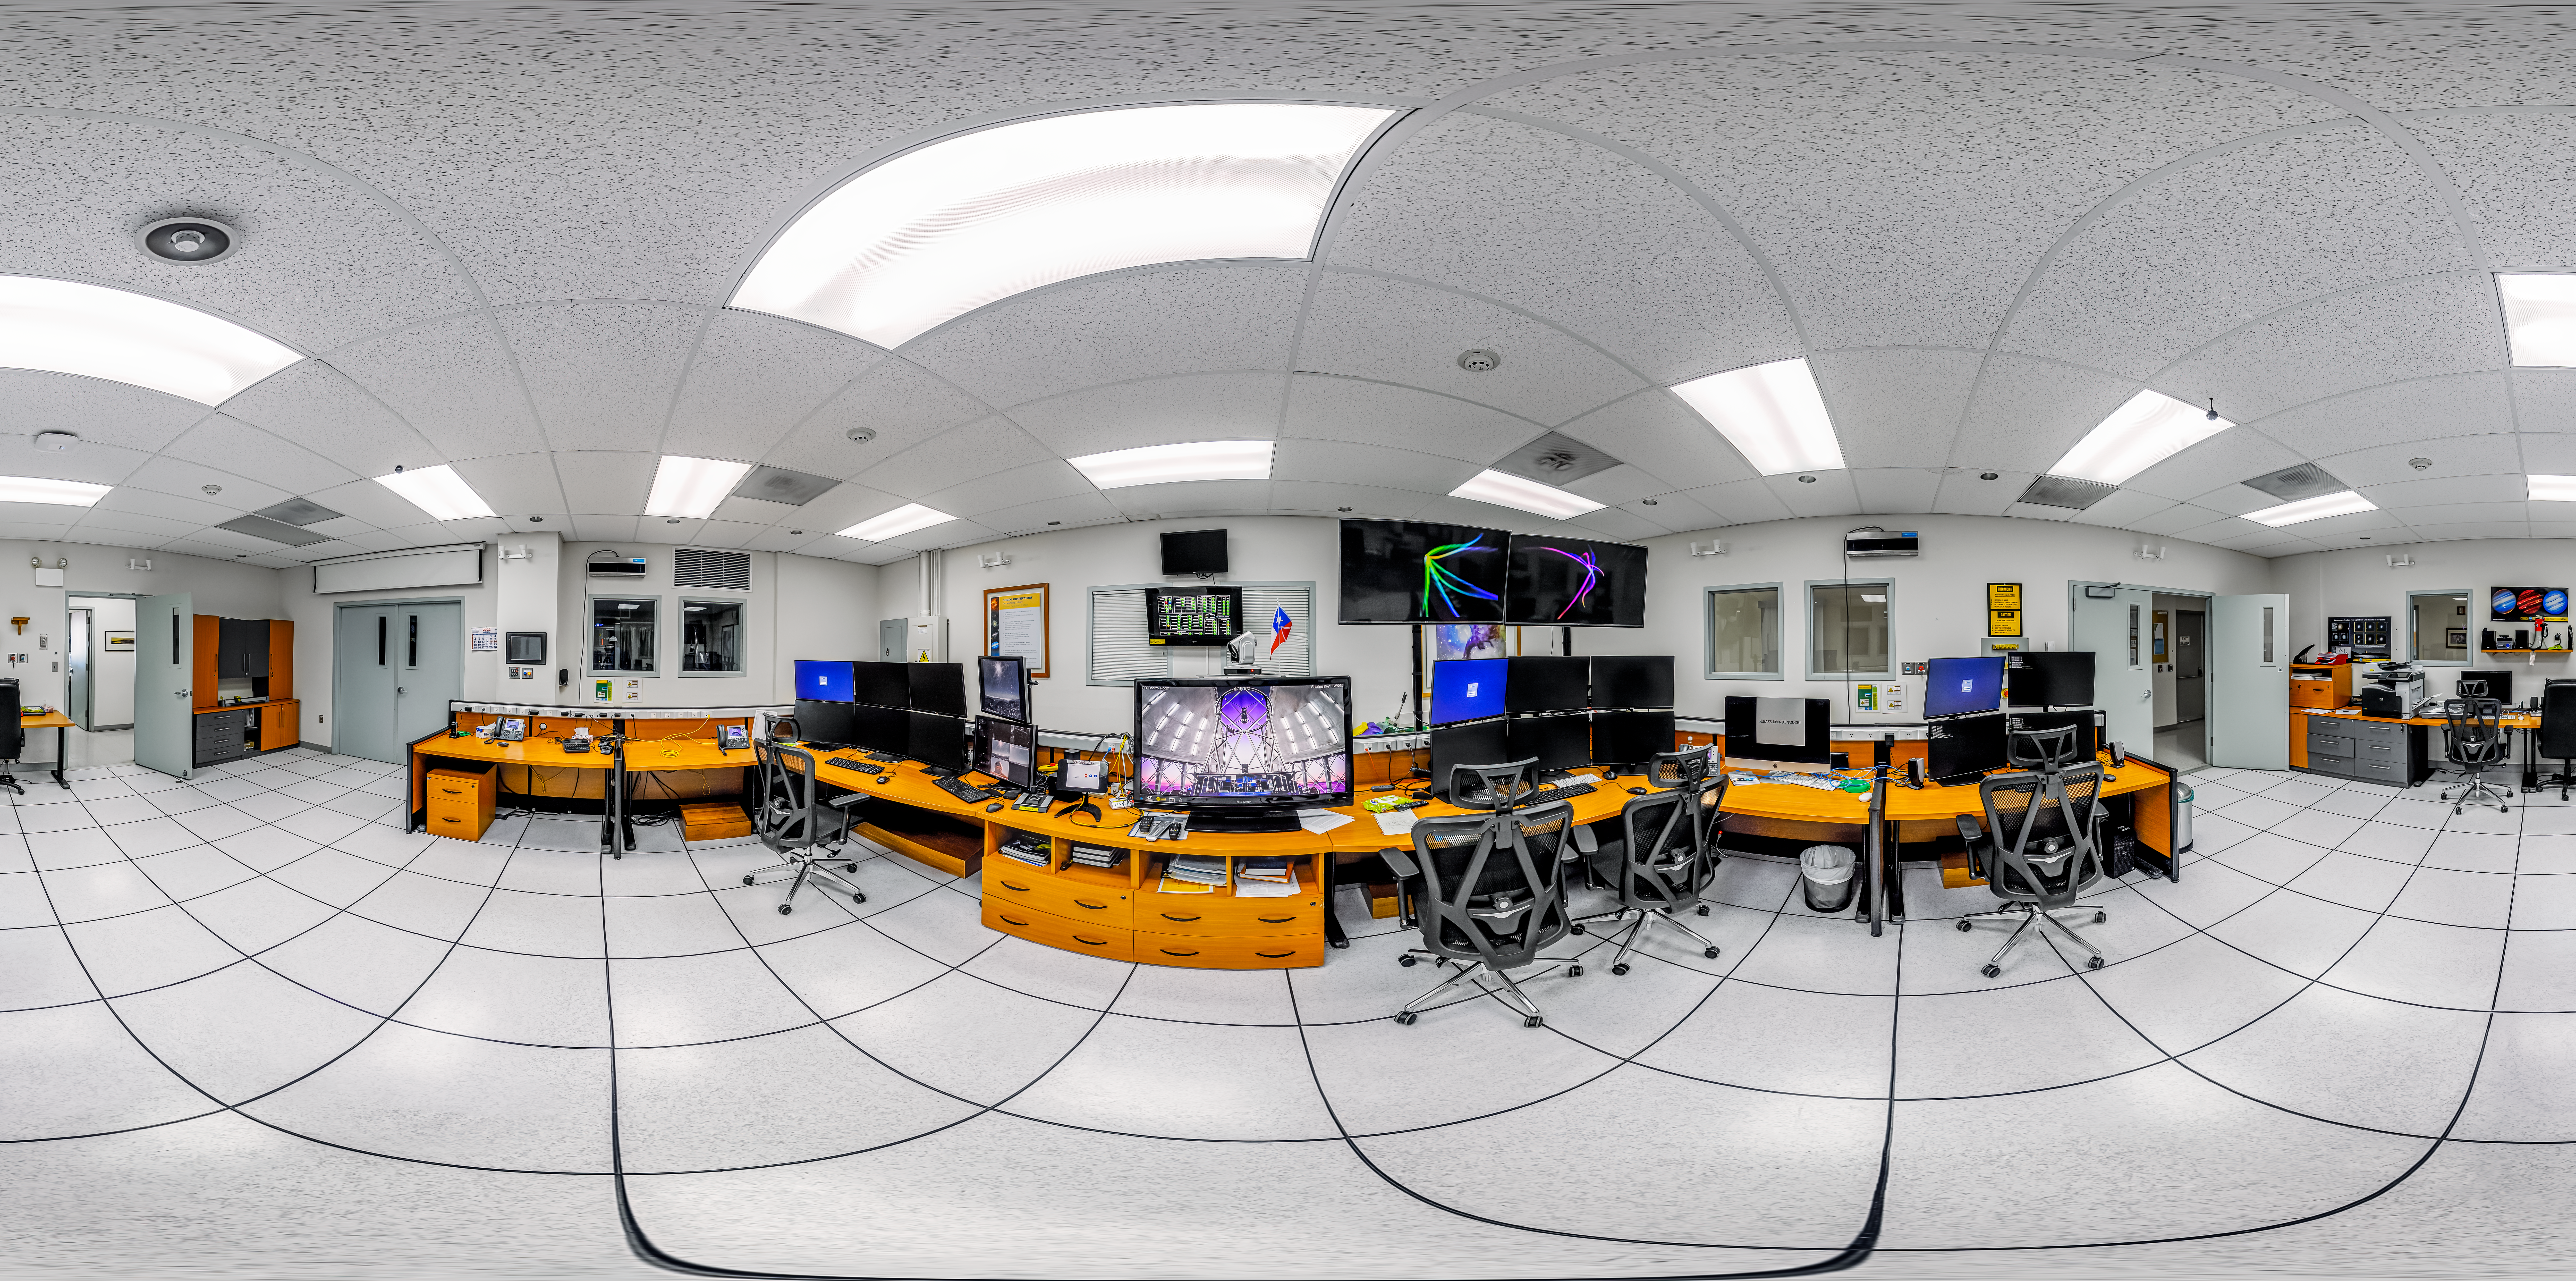

Gemini South Control Room 360 Panorama

A 360 panorama inside the Gemini South telescope control room on Cerro Pachón in Chile.

Credit: NOIRLab/NSF/AURA/P. Horálek